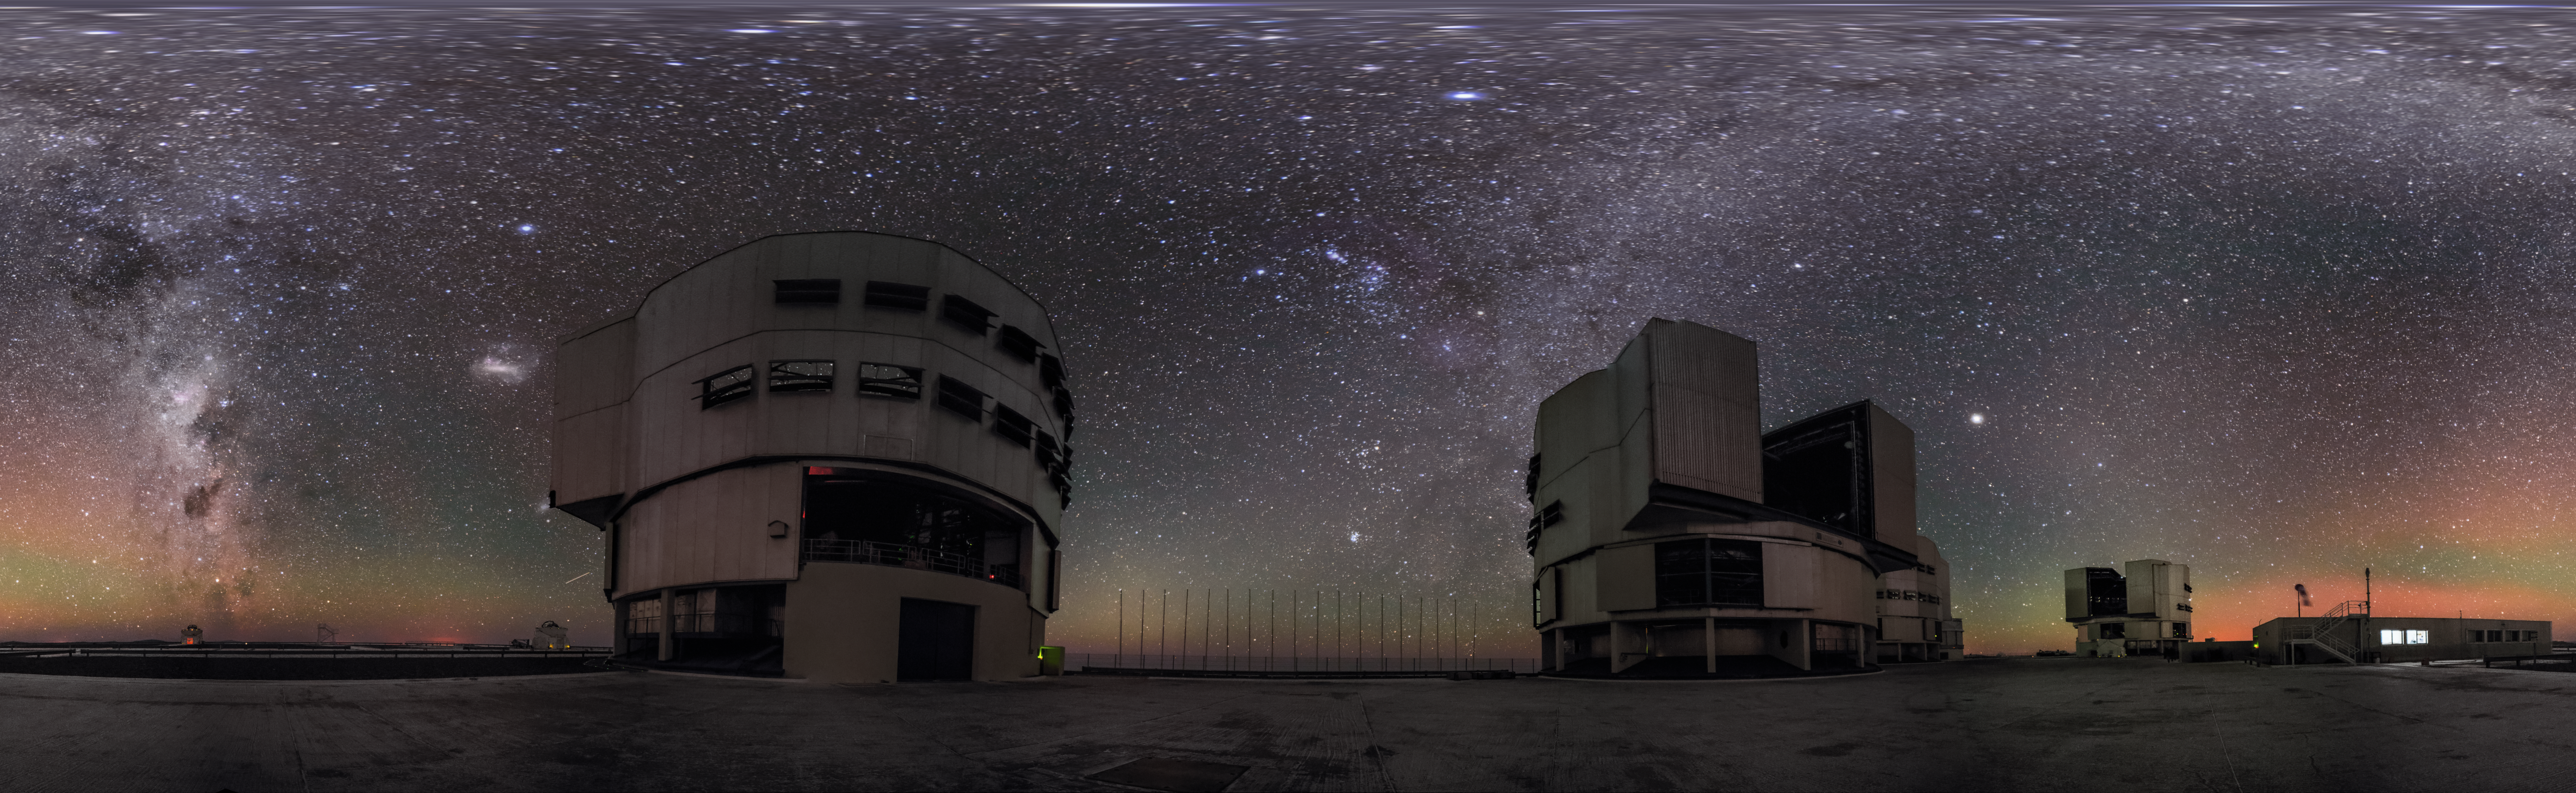

A panorama view of the VLT

Air glow encompasses the VLT in this equirectangular panorama shot, while the band of the Milky Way crosses the night sky.

Credit: ESO/G. Brammer